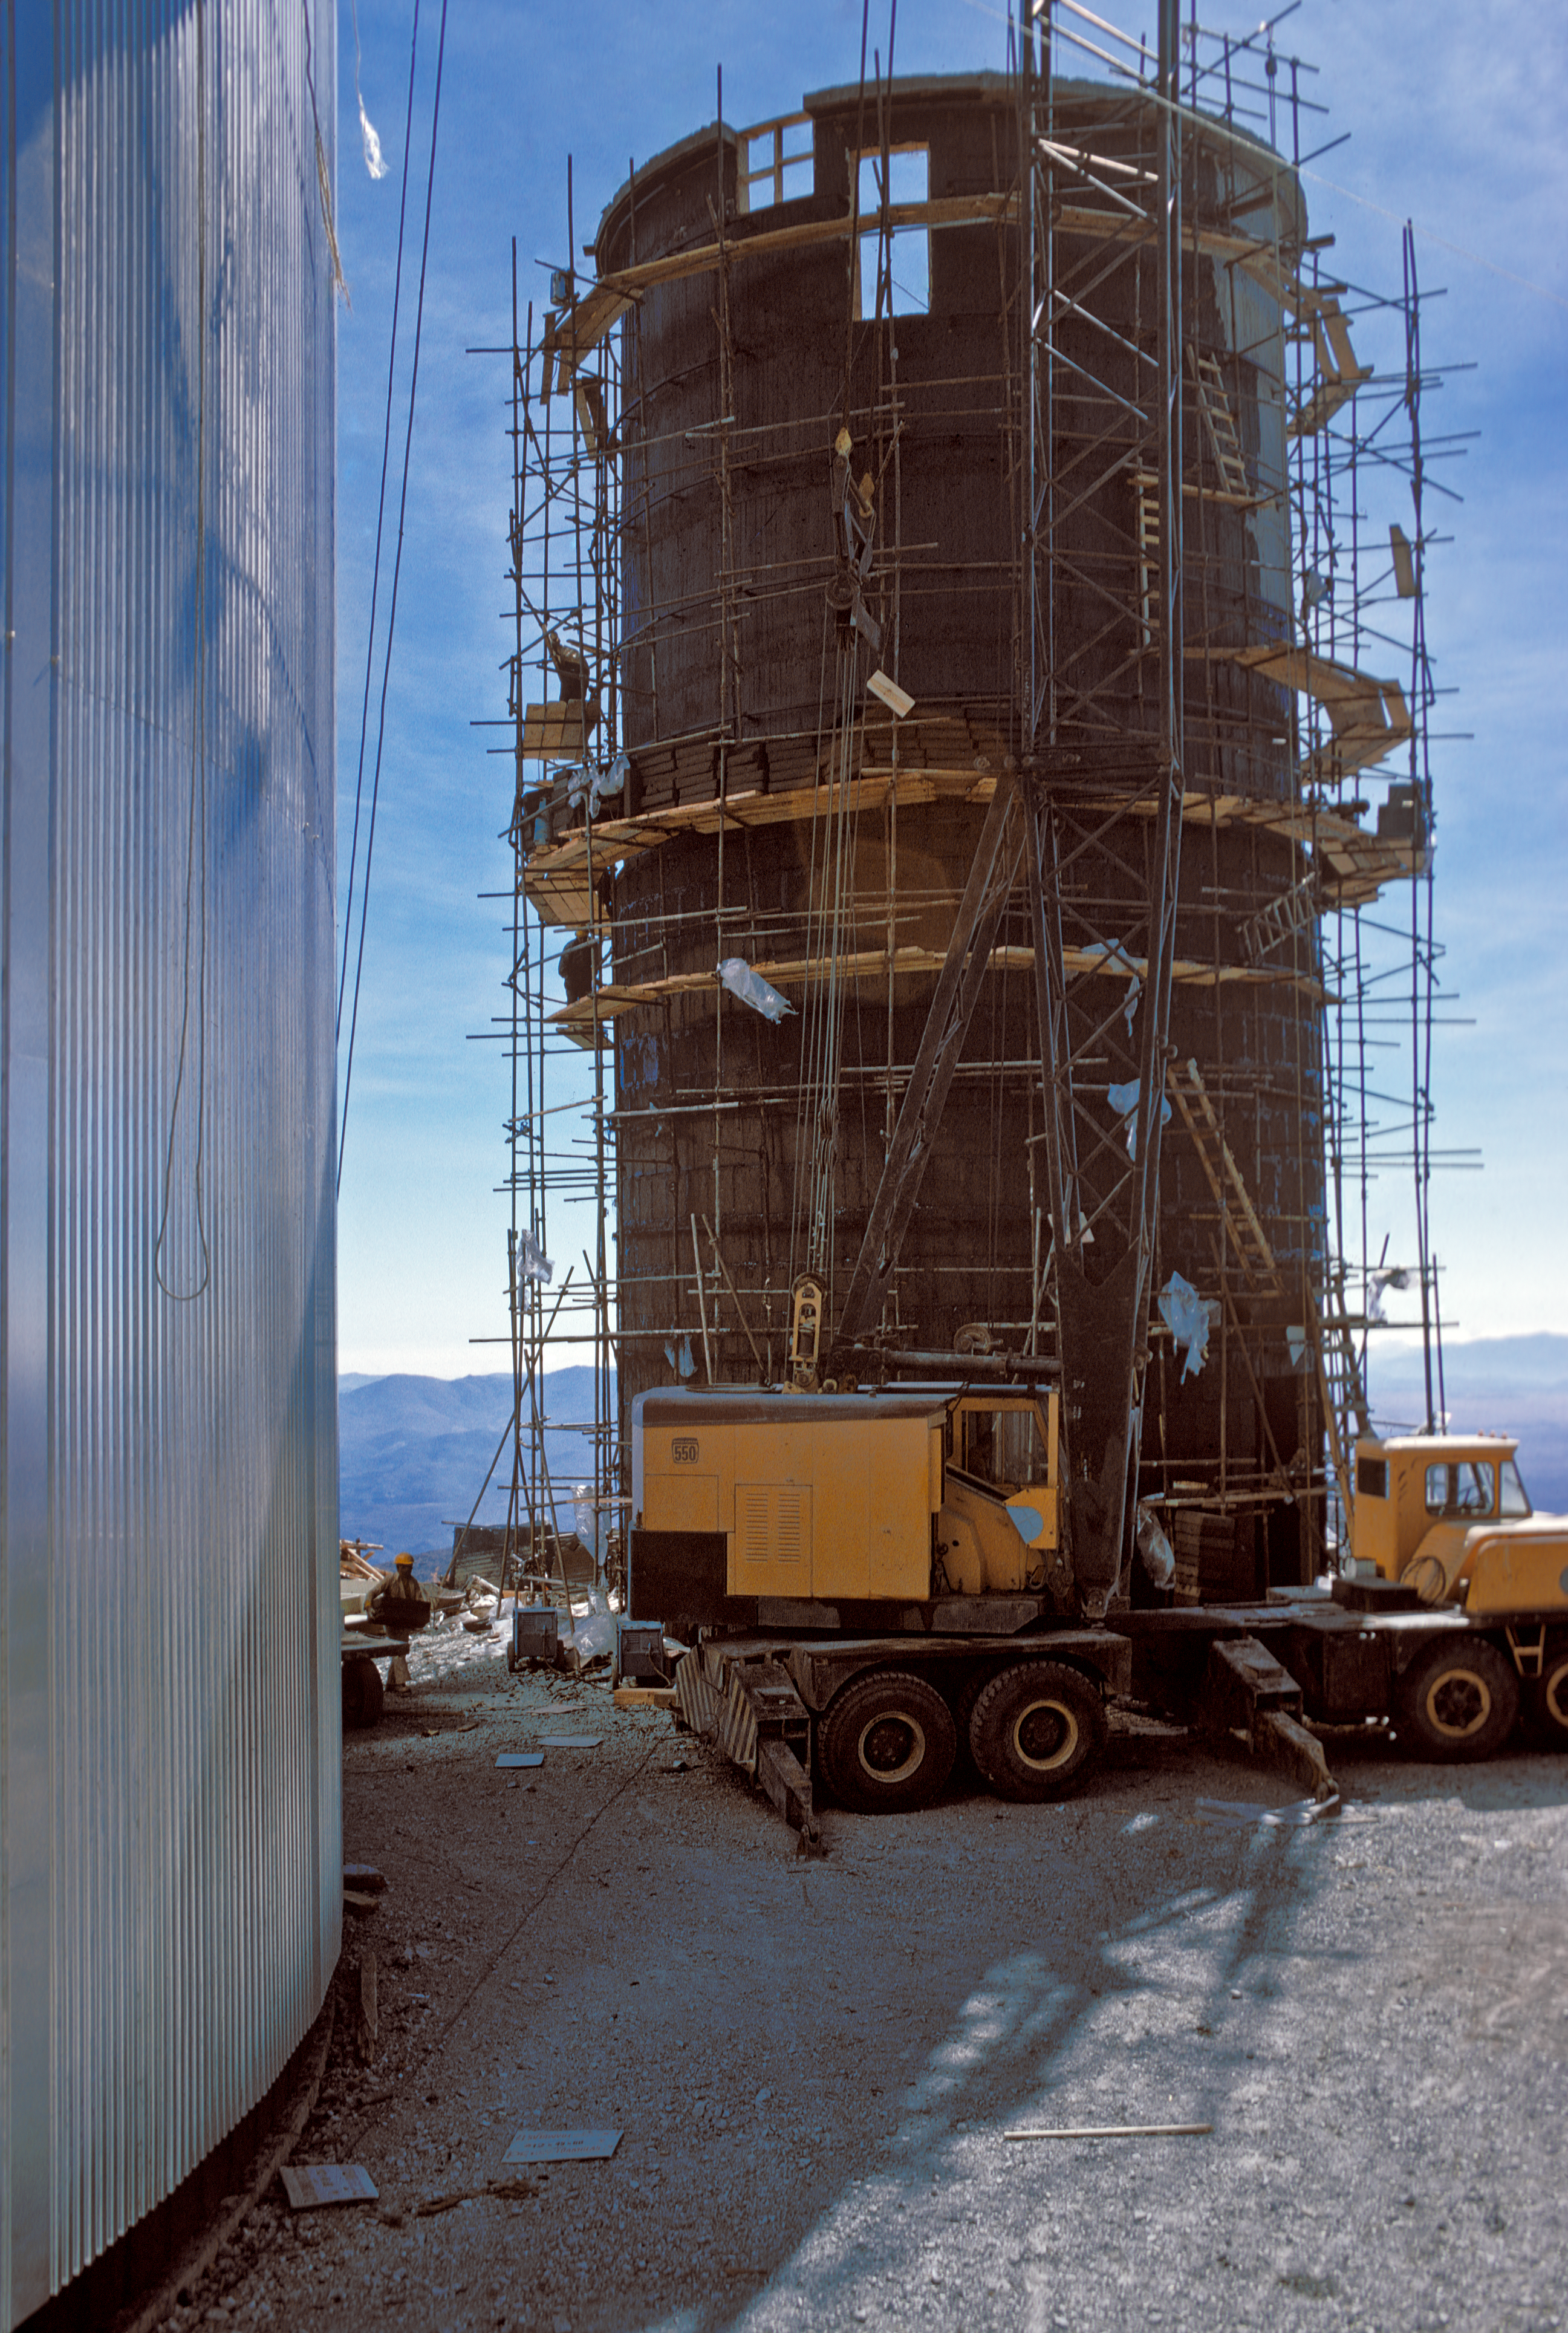

Construction of the Coudé Auxiliary Telescope

Constructing the tower for the 1.4-metre Coudé Auxiliary Telescope in La Silla Observatory, Chile, circa 1975.

Credit: ESO